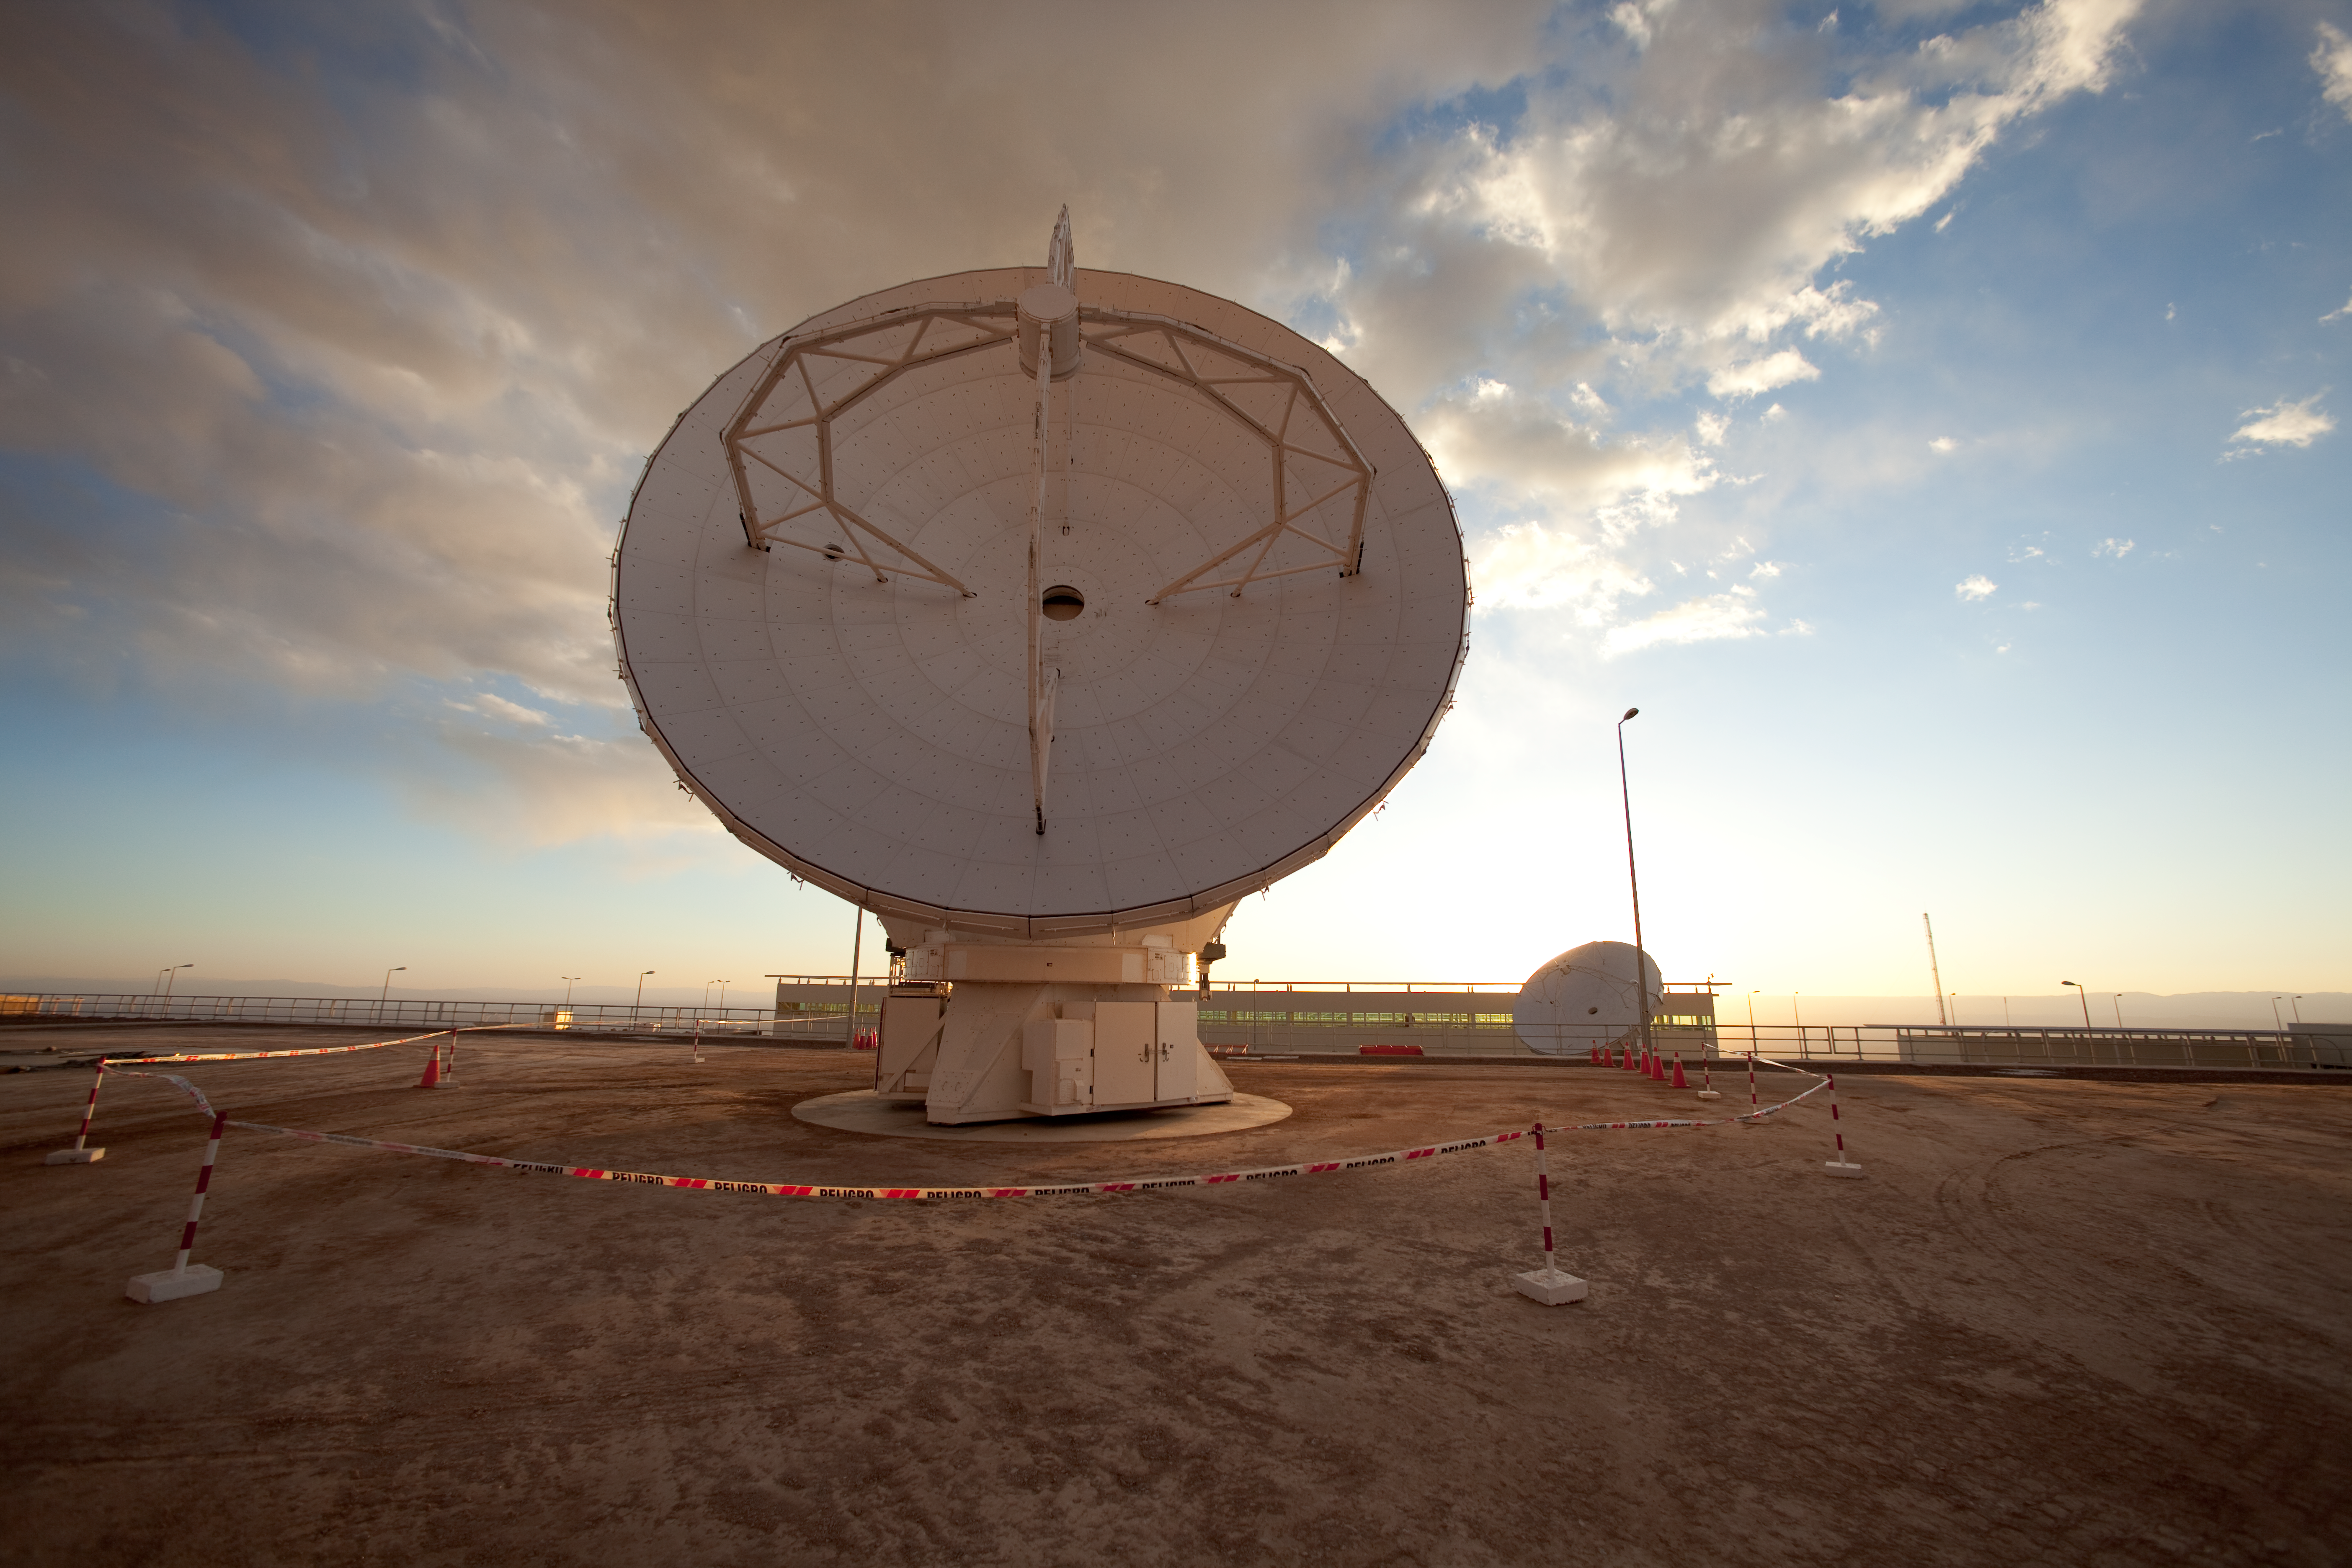

ALMA antennas

Japanese ALMA antenna at the ALMA Operation Support Facility in Chile. Image taken in March 2009

Credit: ALMA (ESO/NAOJ/NRAO)